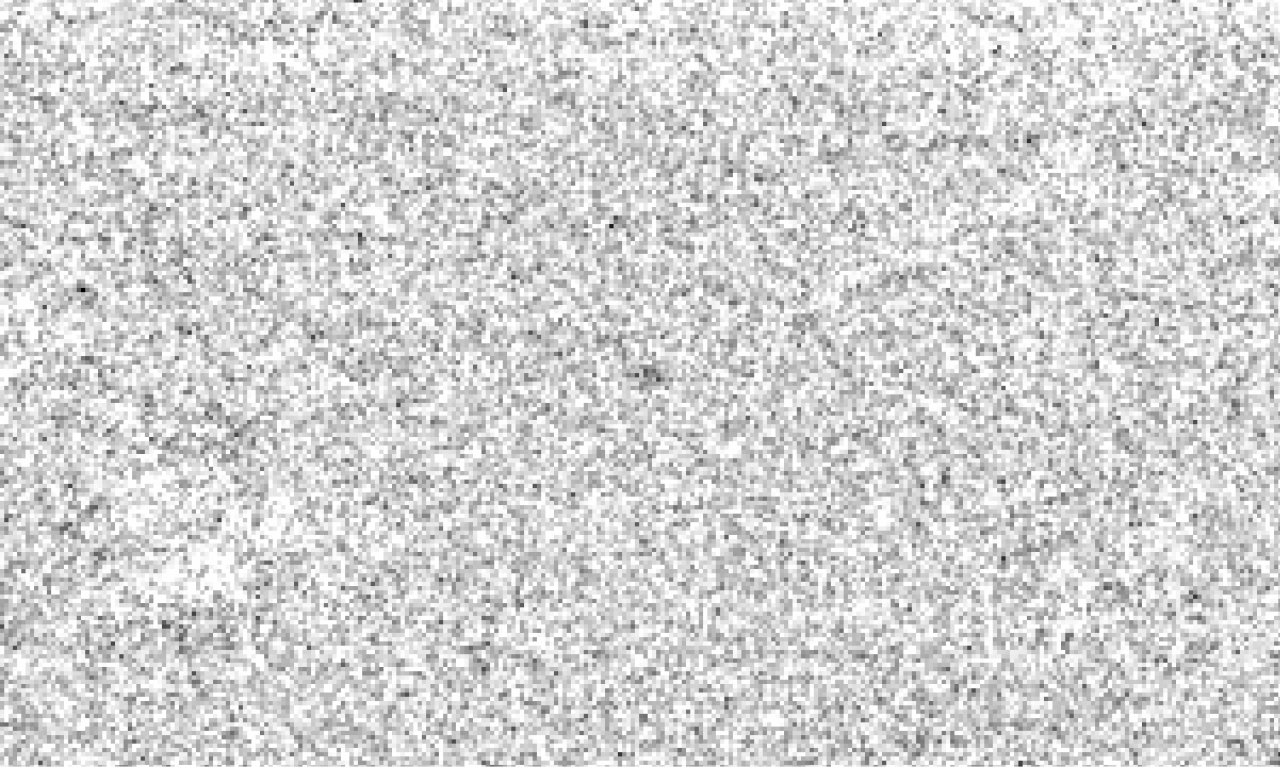

Comet Halley at 28 AU heliocentric distance

Faint, star-like image of Comet Halley (centre), observed with the ESO Very Large Telescope (VLT) at the Paranal Observatory on March 6-8, 2003. 81 individual exposures from three of the four 8.2-m VLT telescopes with a total exposure time of about 9 hours were combined to show the magnitude 28.2 object. At this time, Comet Halley was about 4200 million km from the Sun (28.06 AU) and 4080 million km (27.26 AU) from the Earth. All images of stars and galaxies in the field were removed during the extensive image processing needed to produce this unique image. Due to the remaining, unavoidable "background noise", it is best to view the comet image from some distance. The field measures 60 x 40 arcsec 2 ; North is up and East is left.

Credit: ESO